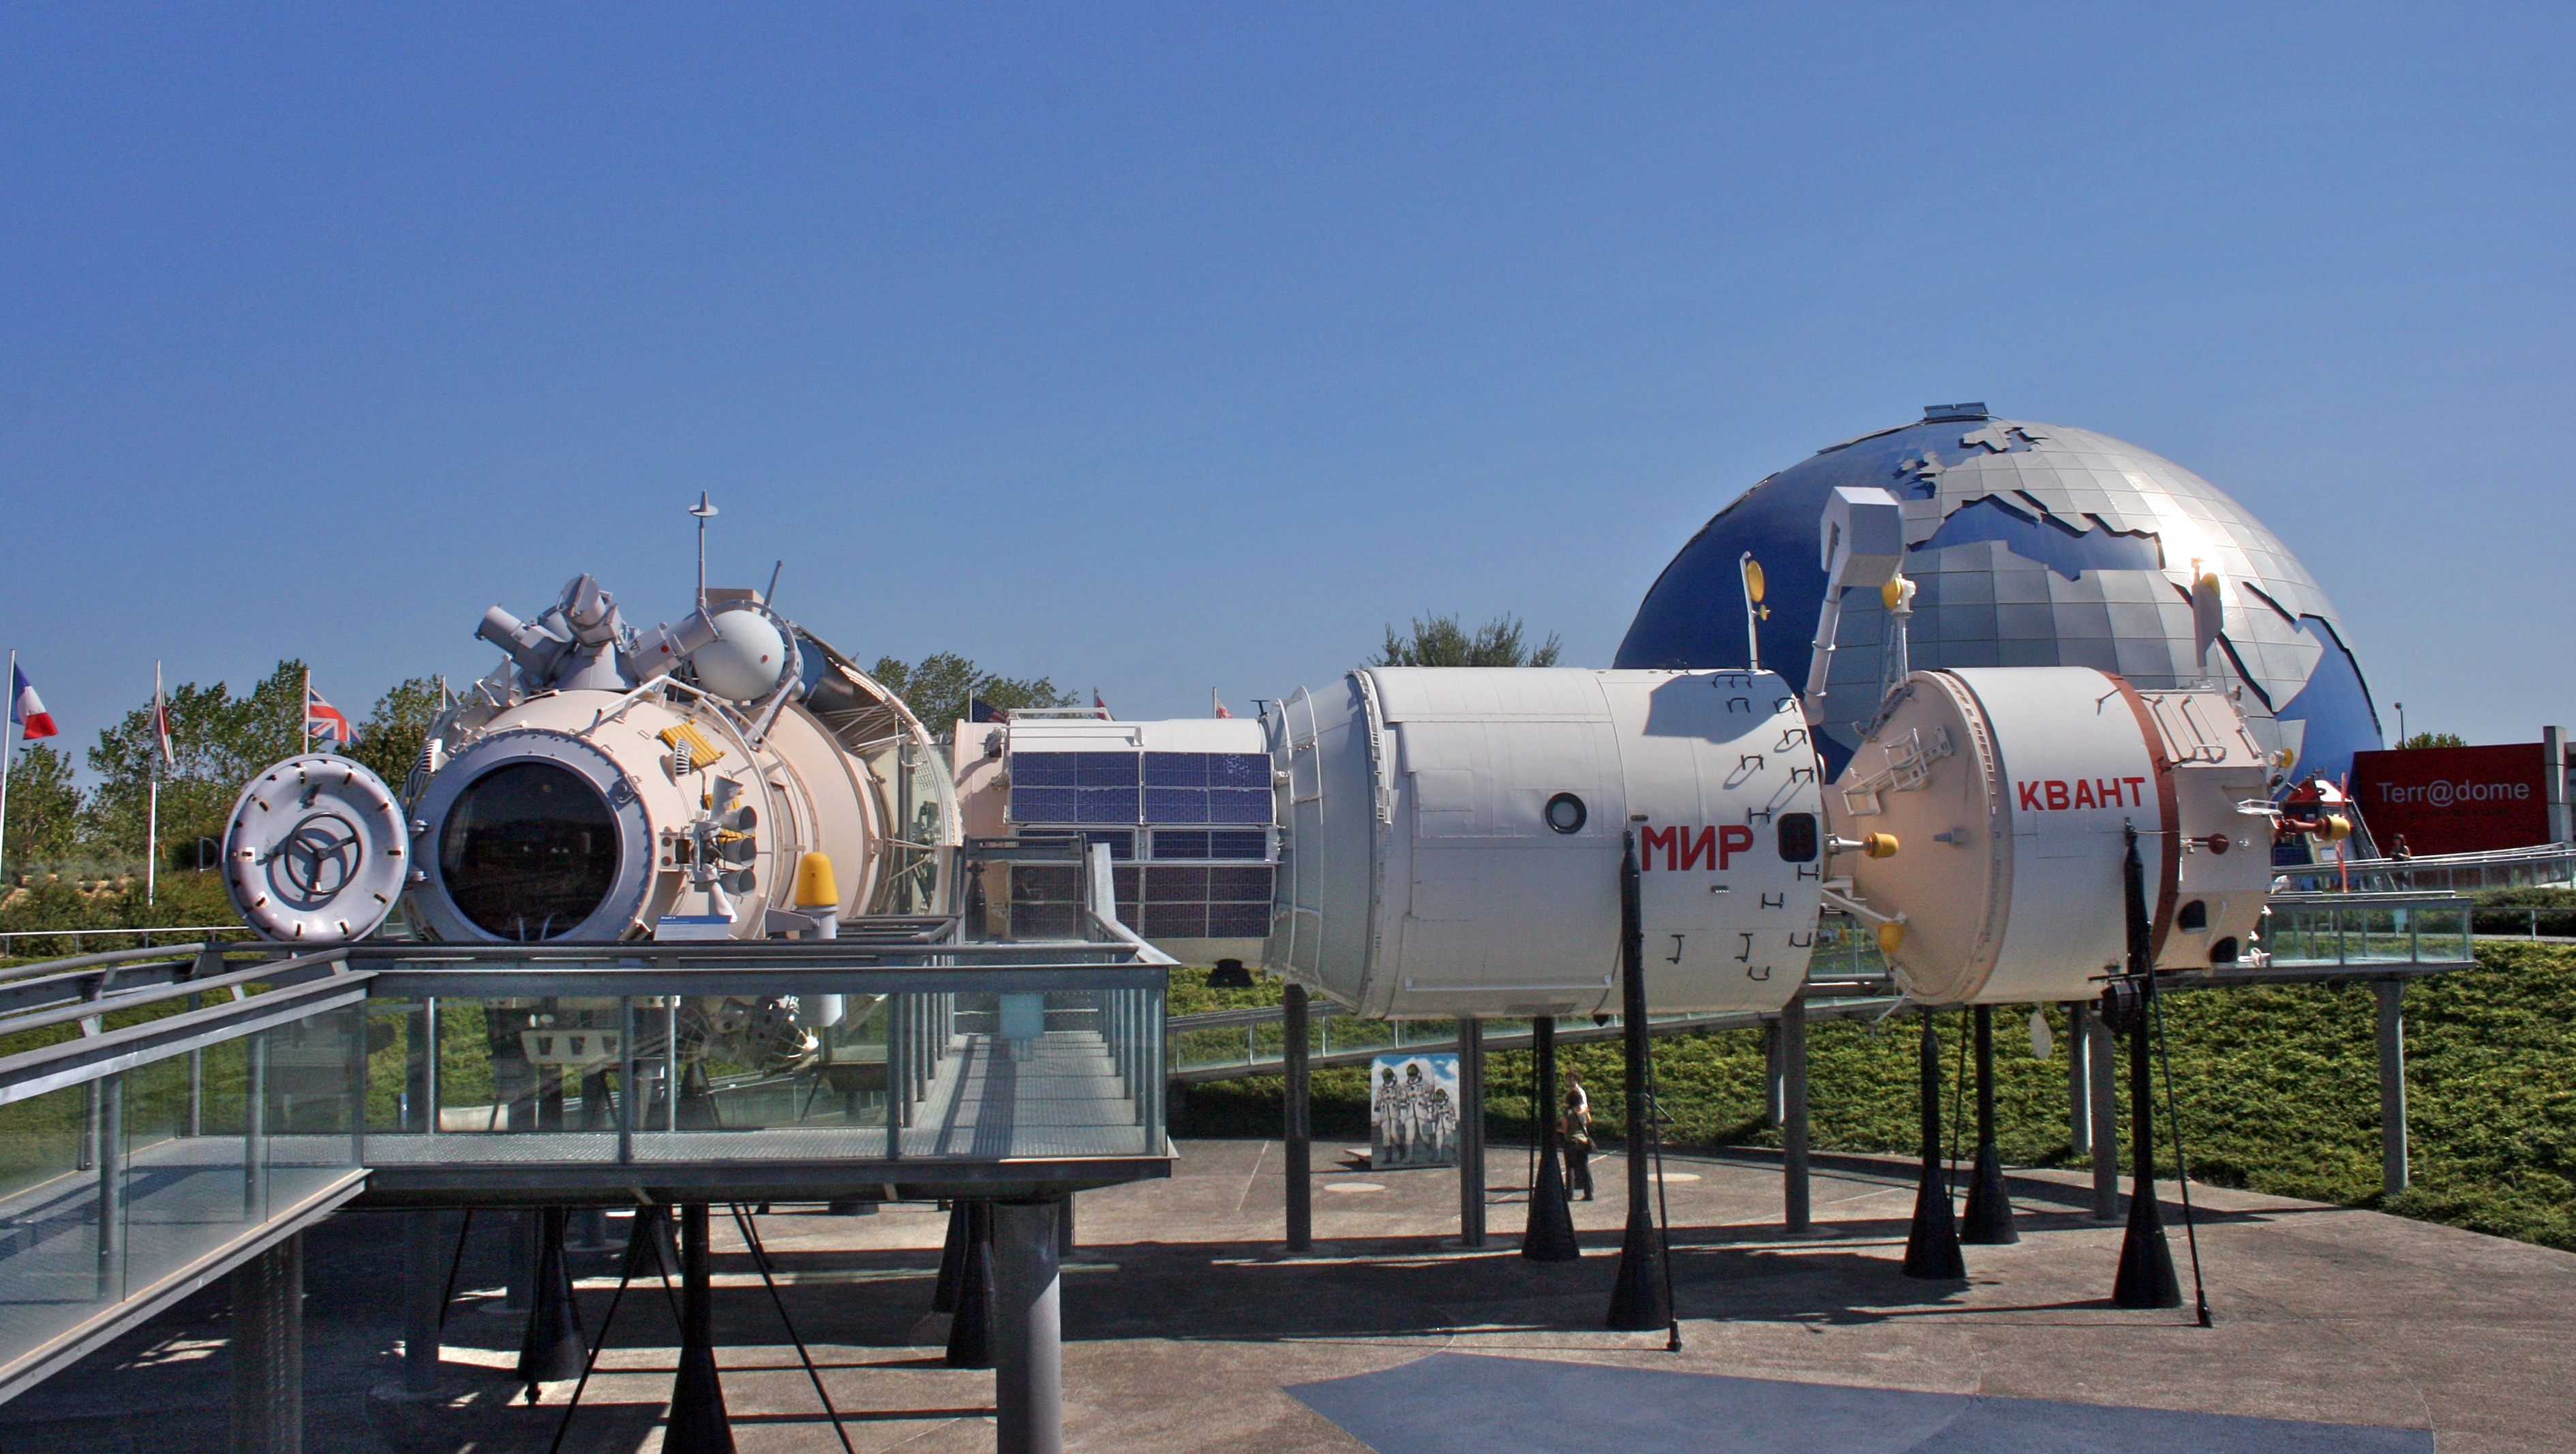

Cité de l'espace, venue for CAP 2024

Cité de l'espace in Toulouse, France, venue for CAP 2024.

Credit: Mike Peel (www.mikepeel.net)